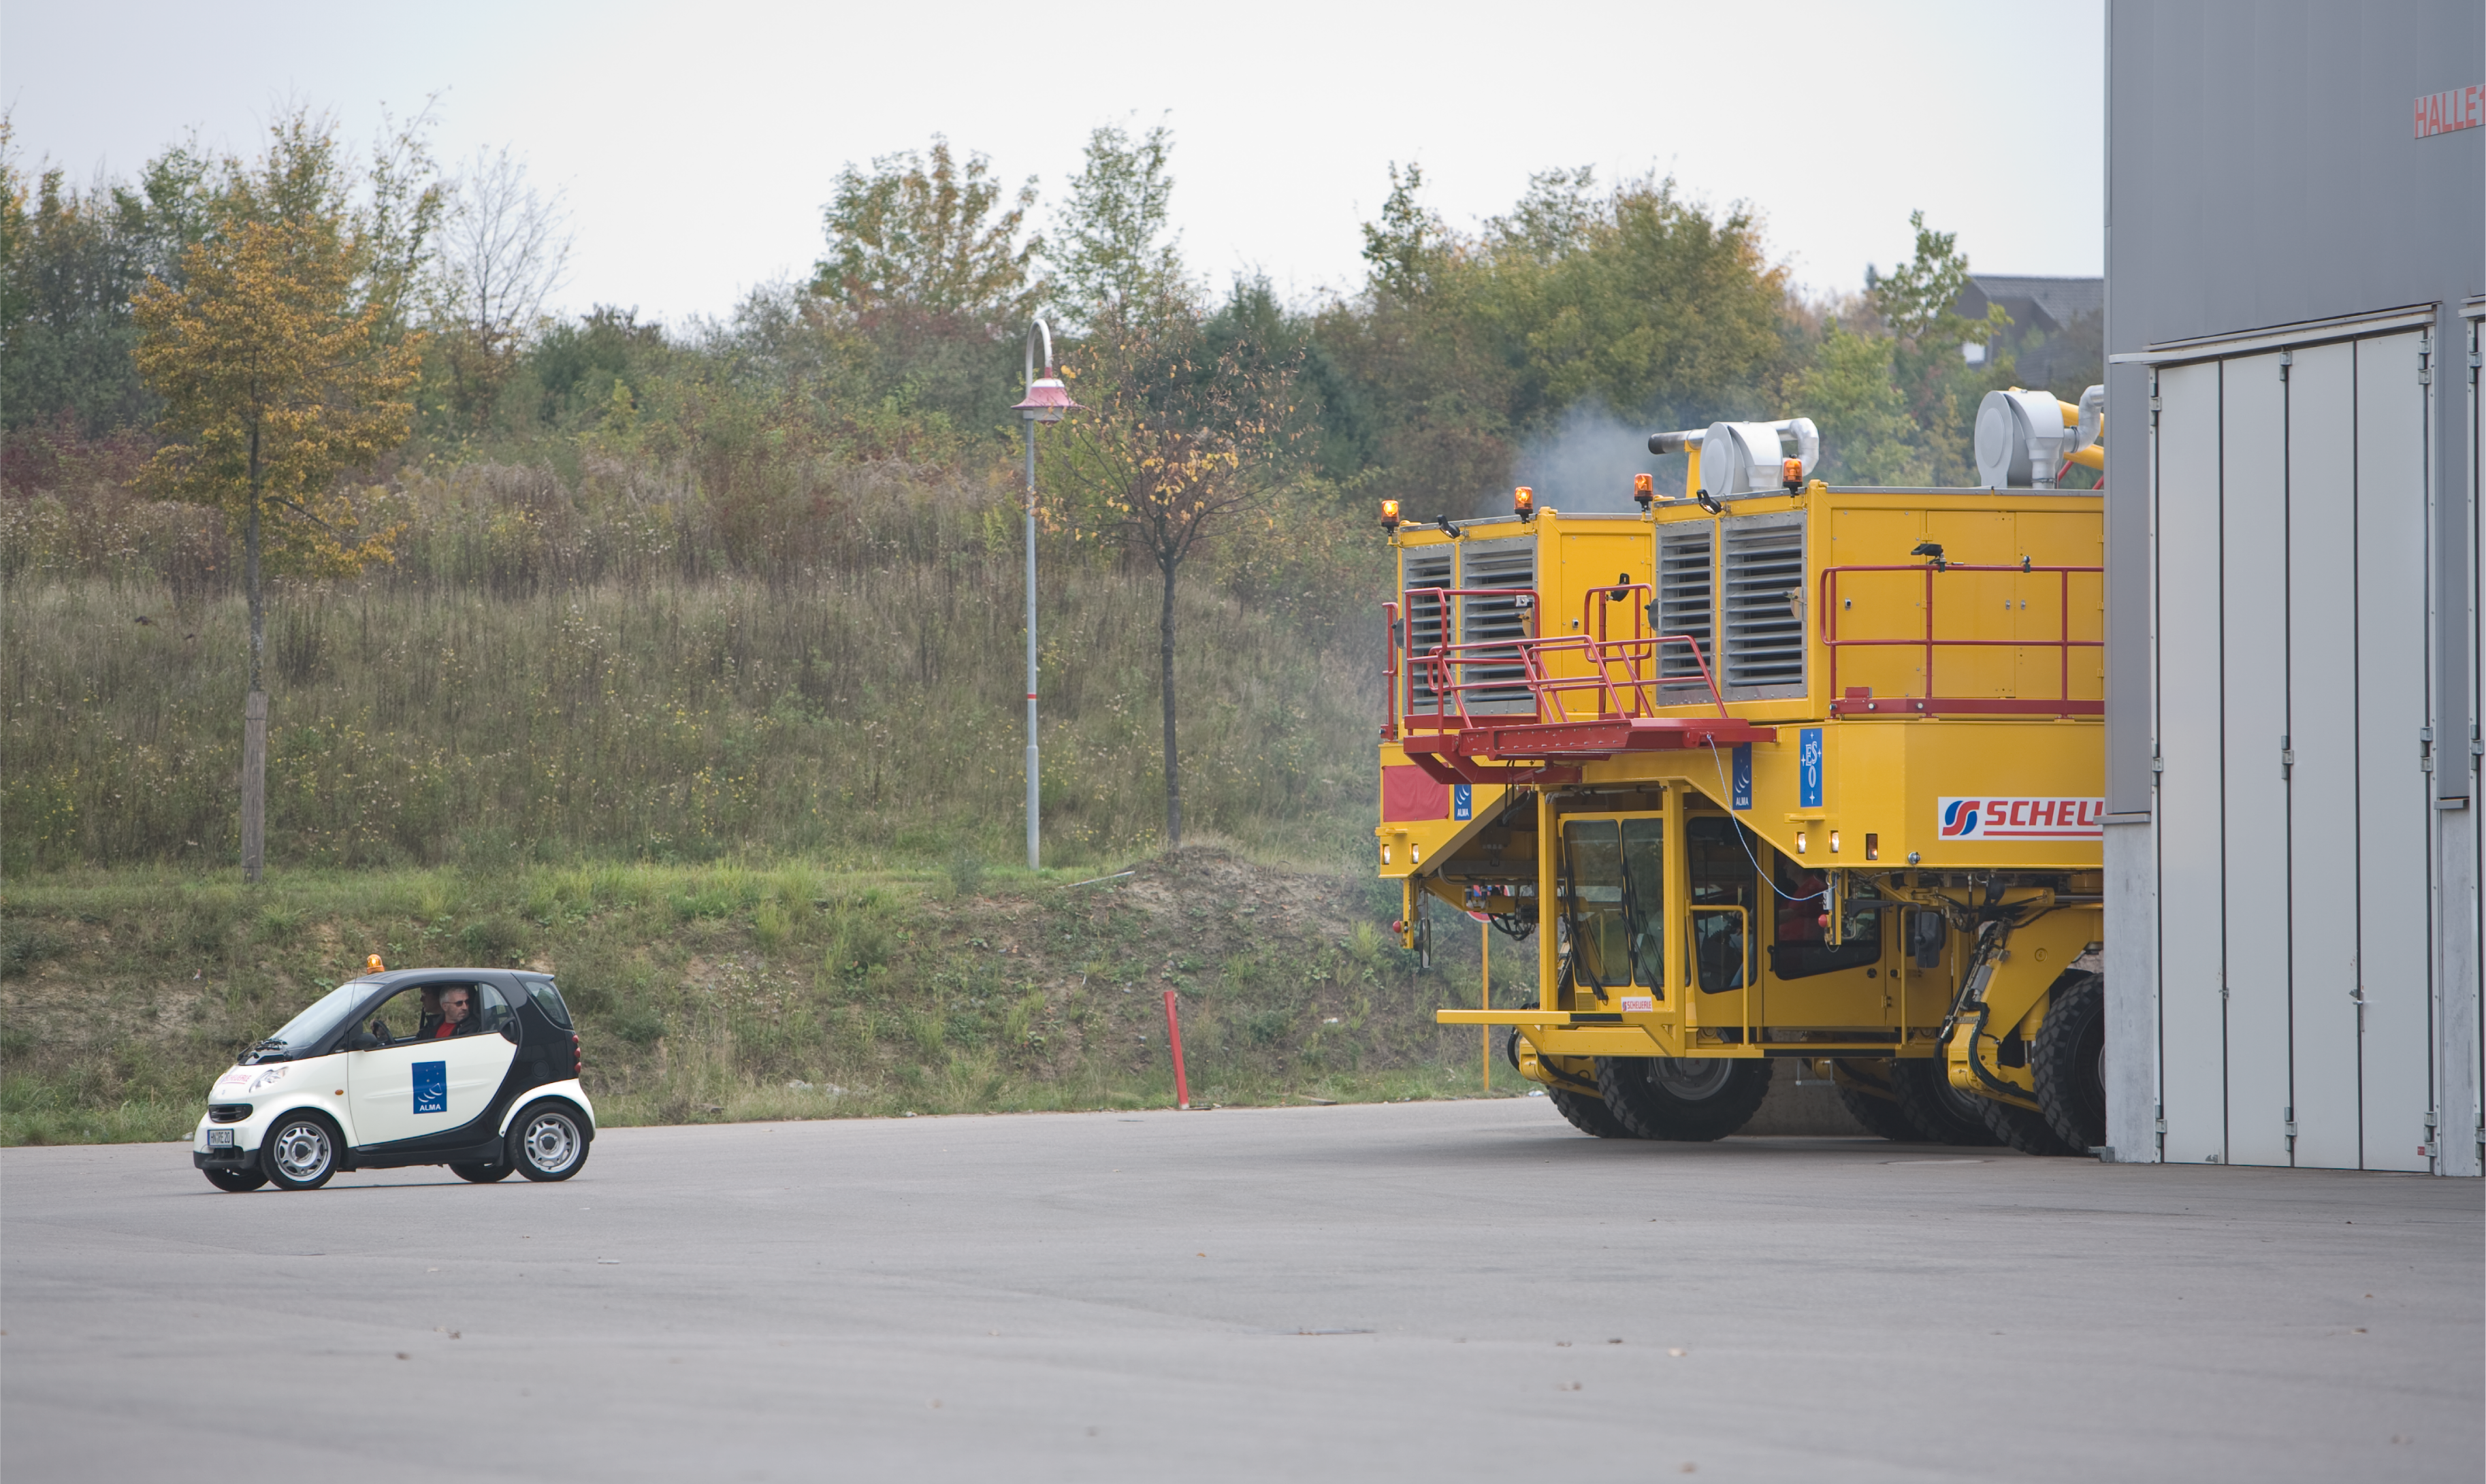

The ALMA antenna transporter

With a size of 10 metres wide, 20 metres long and 6 metres high, the ALMA antenna transporter is a real colossus. Image taken October 2007.

Credit: ALMA (ESO/NAOJ/NRAO)